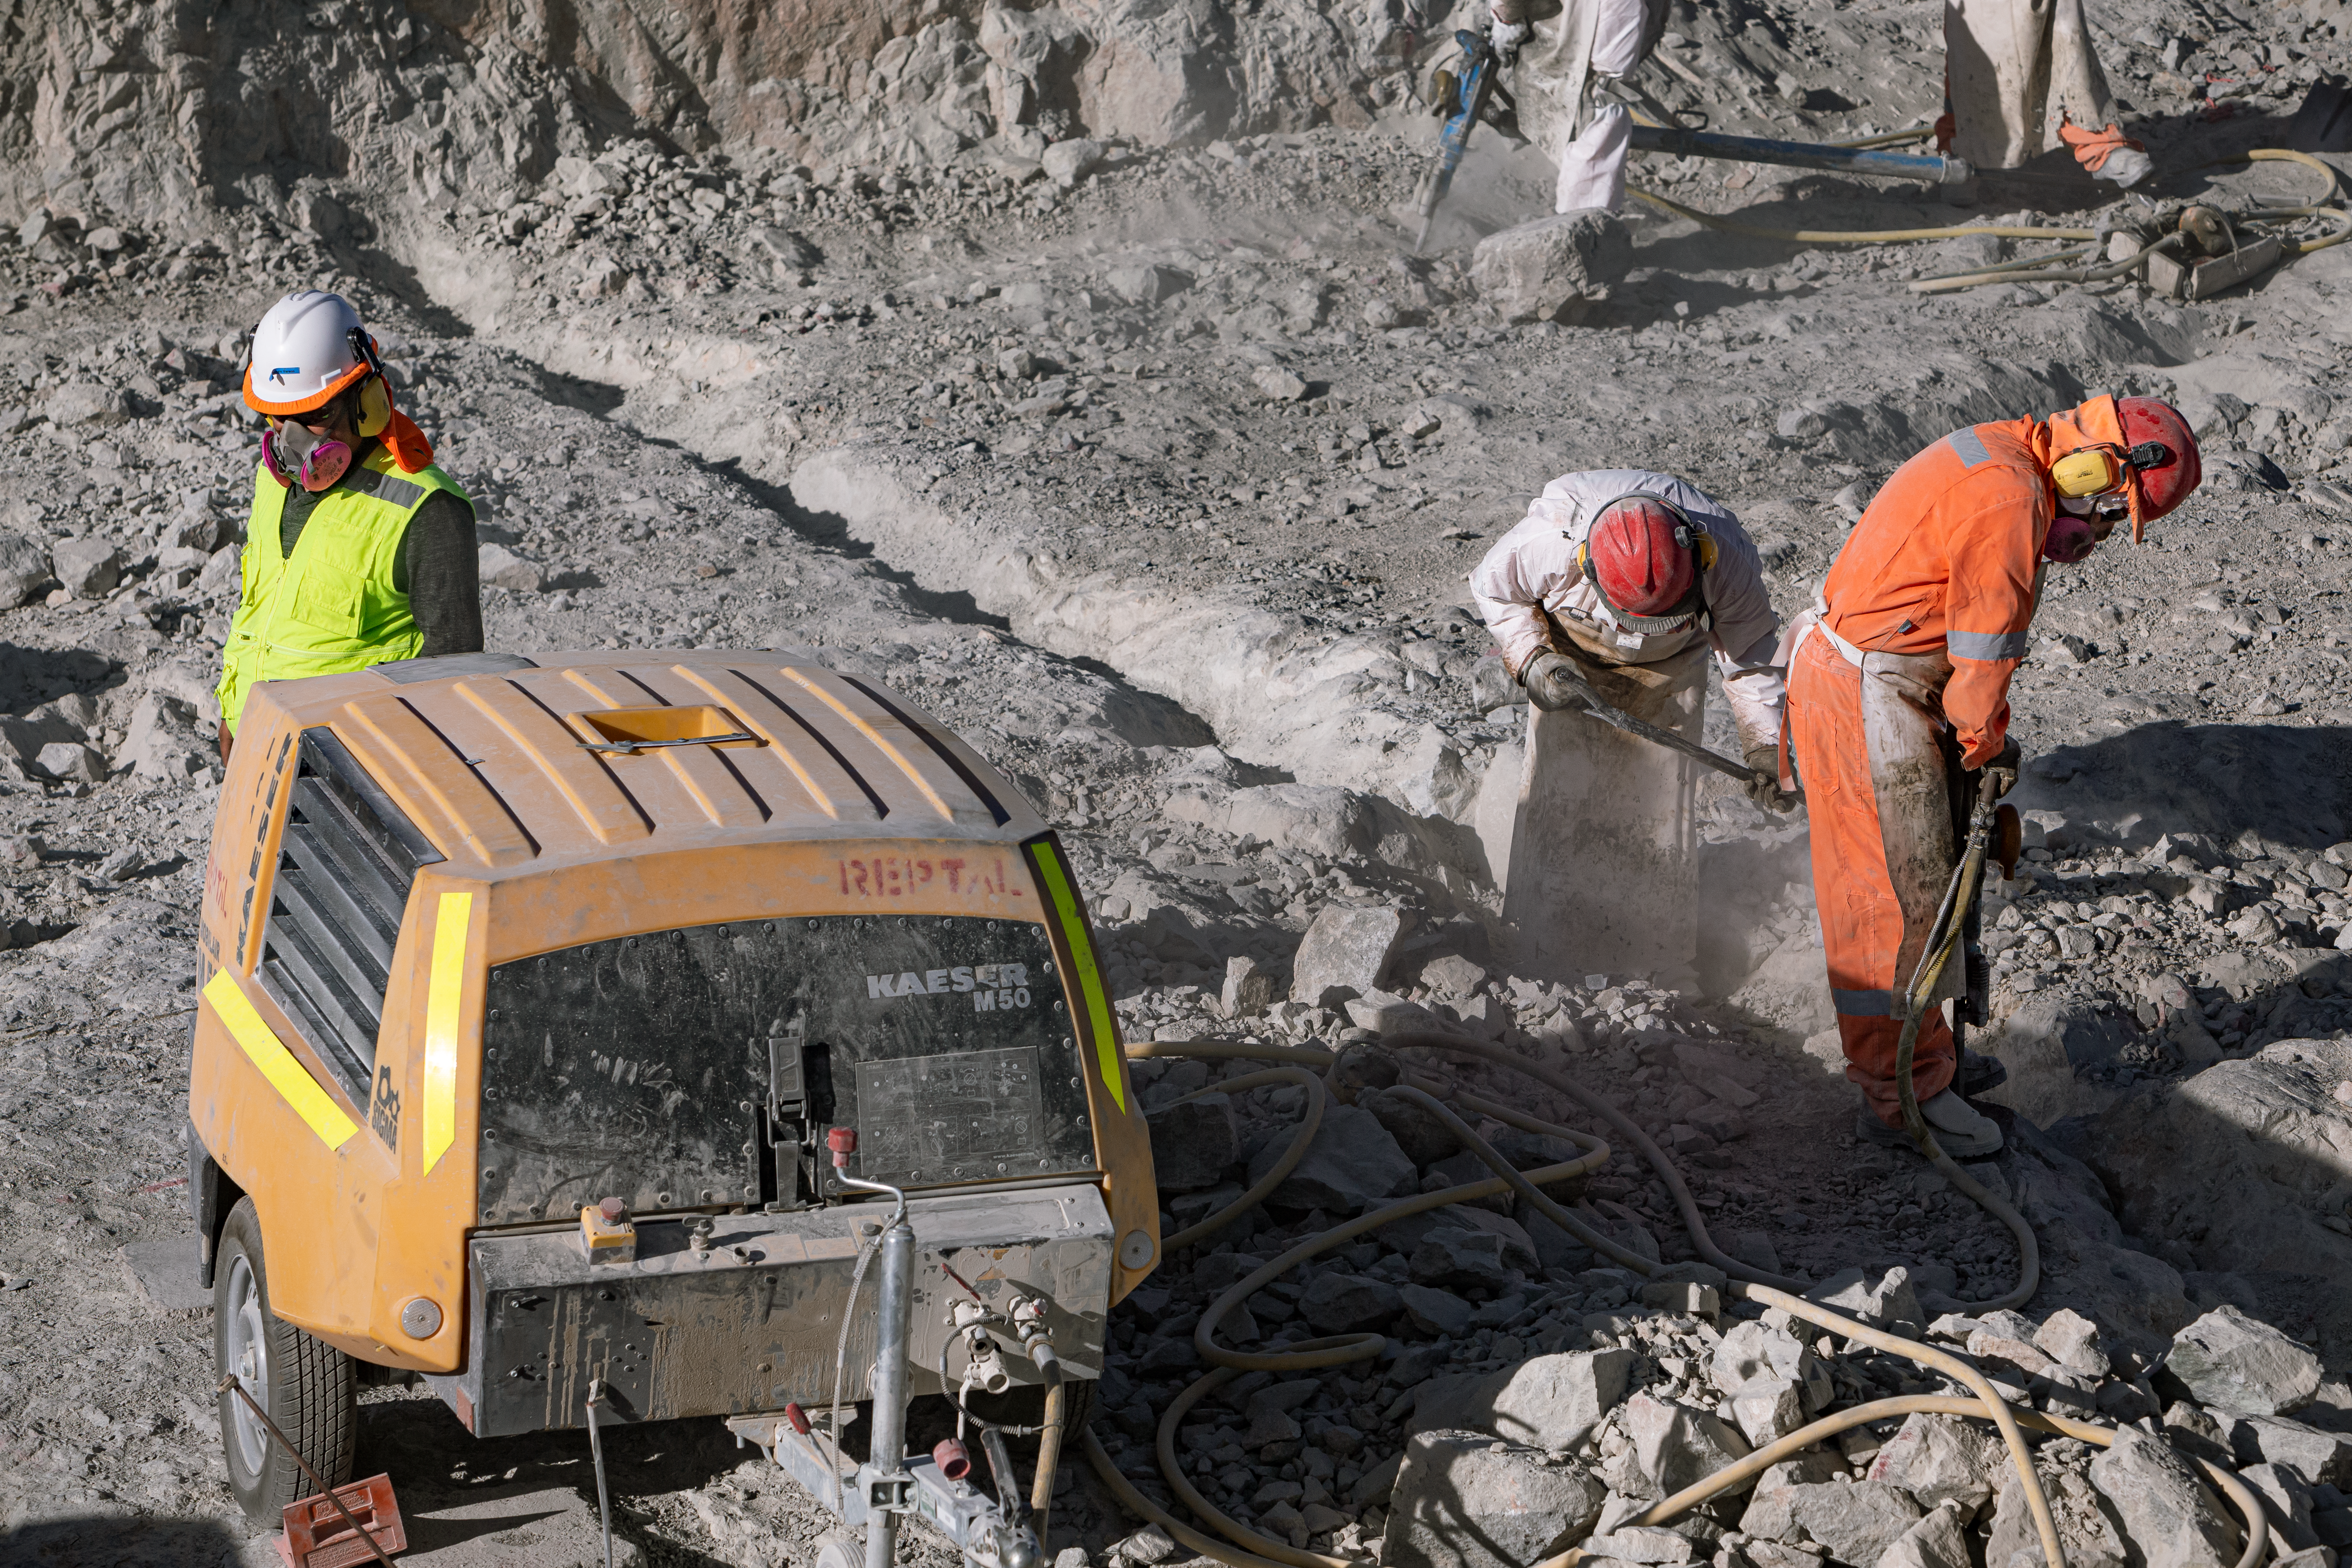

Construction of the ELT in Chile

The Extremely Large Telescope (ELT) is undergoing construction in Chile on top of Cerro Armazones. The mirror will be 39 metres in diameter and will gather 100 million times more light than the human eye.

Credit: ESO/M. Zamani